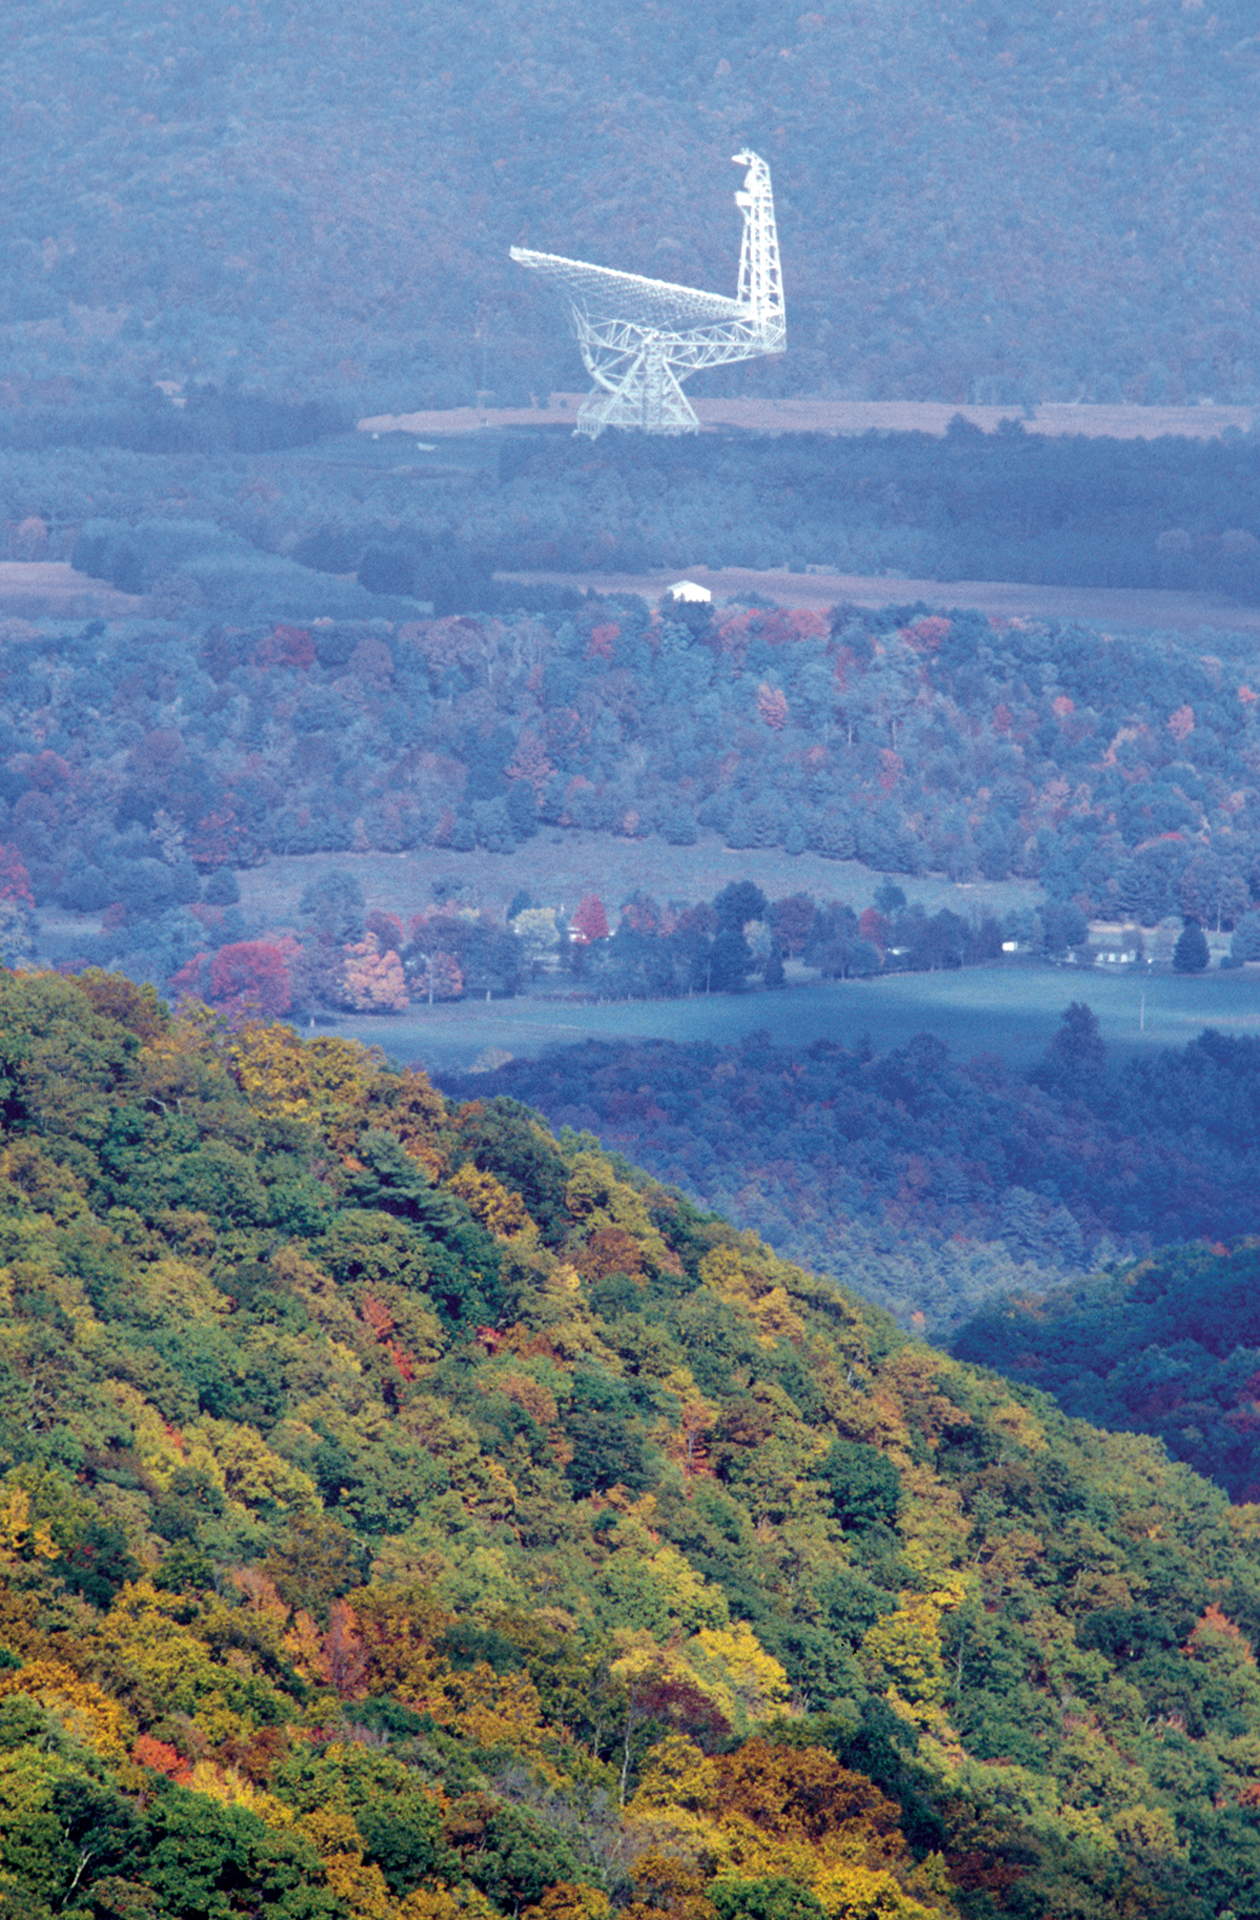

You Can't Miss It

The Green Bank Telescope dominates the countryside in Green Bank, West Virginia. At 485-feet tall and over 2 acres across, the GBT is the largest moving land-based object ever built.

Credit: NRAO/AUI/NSF